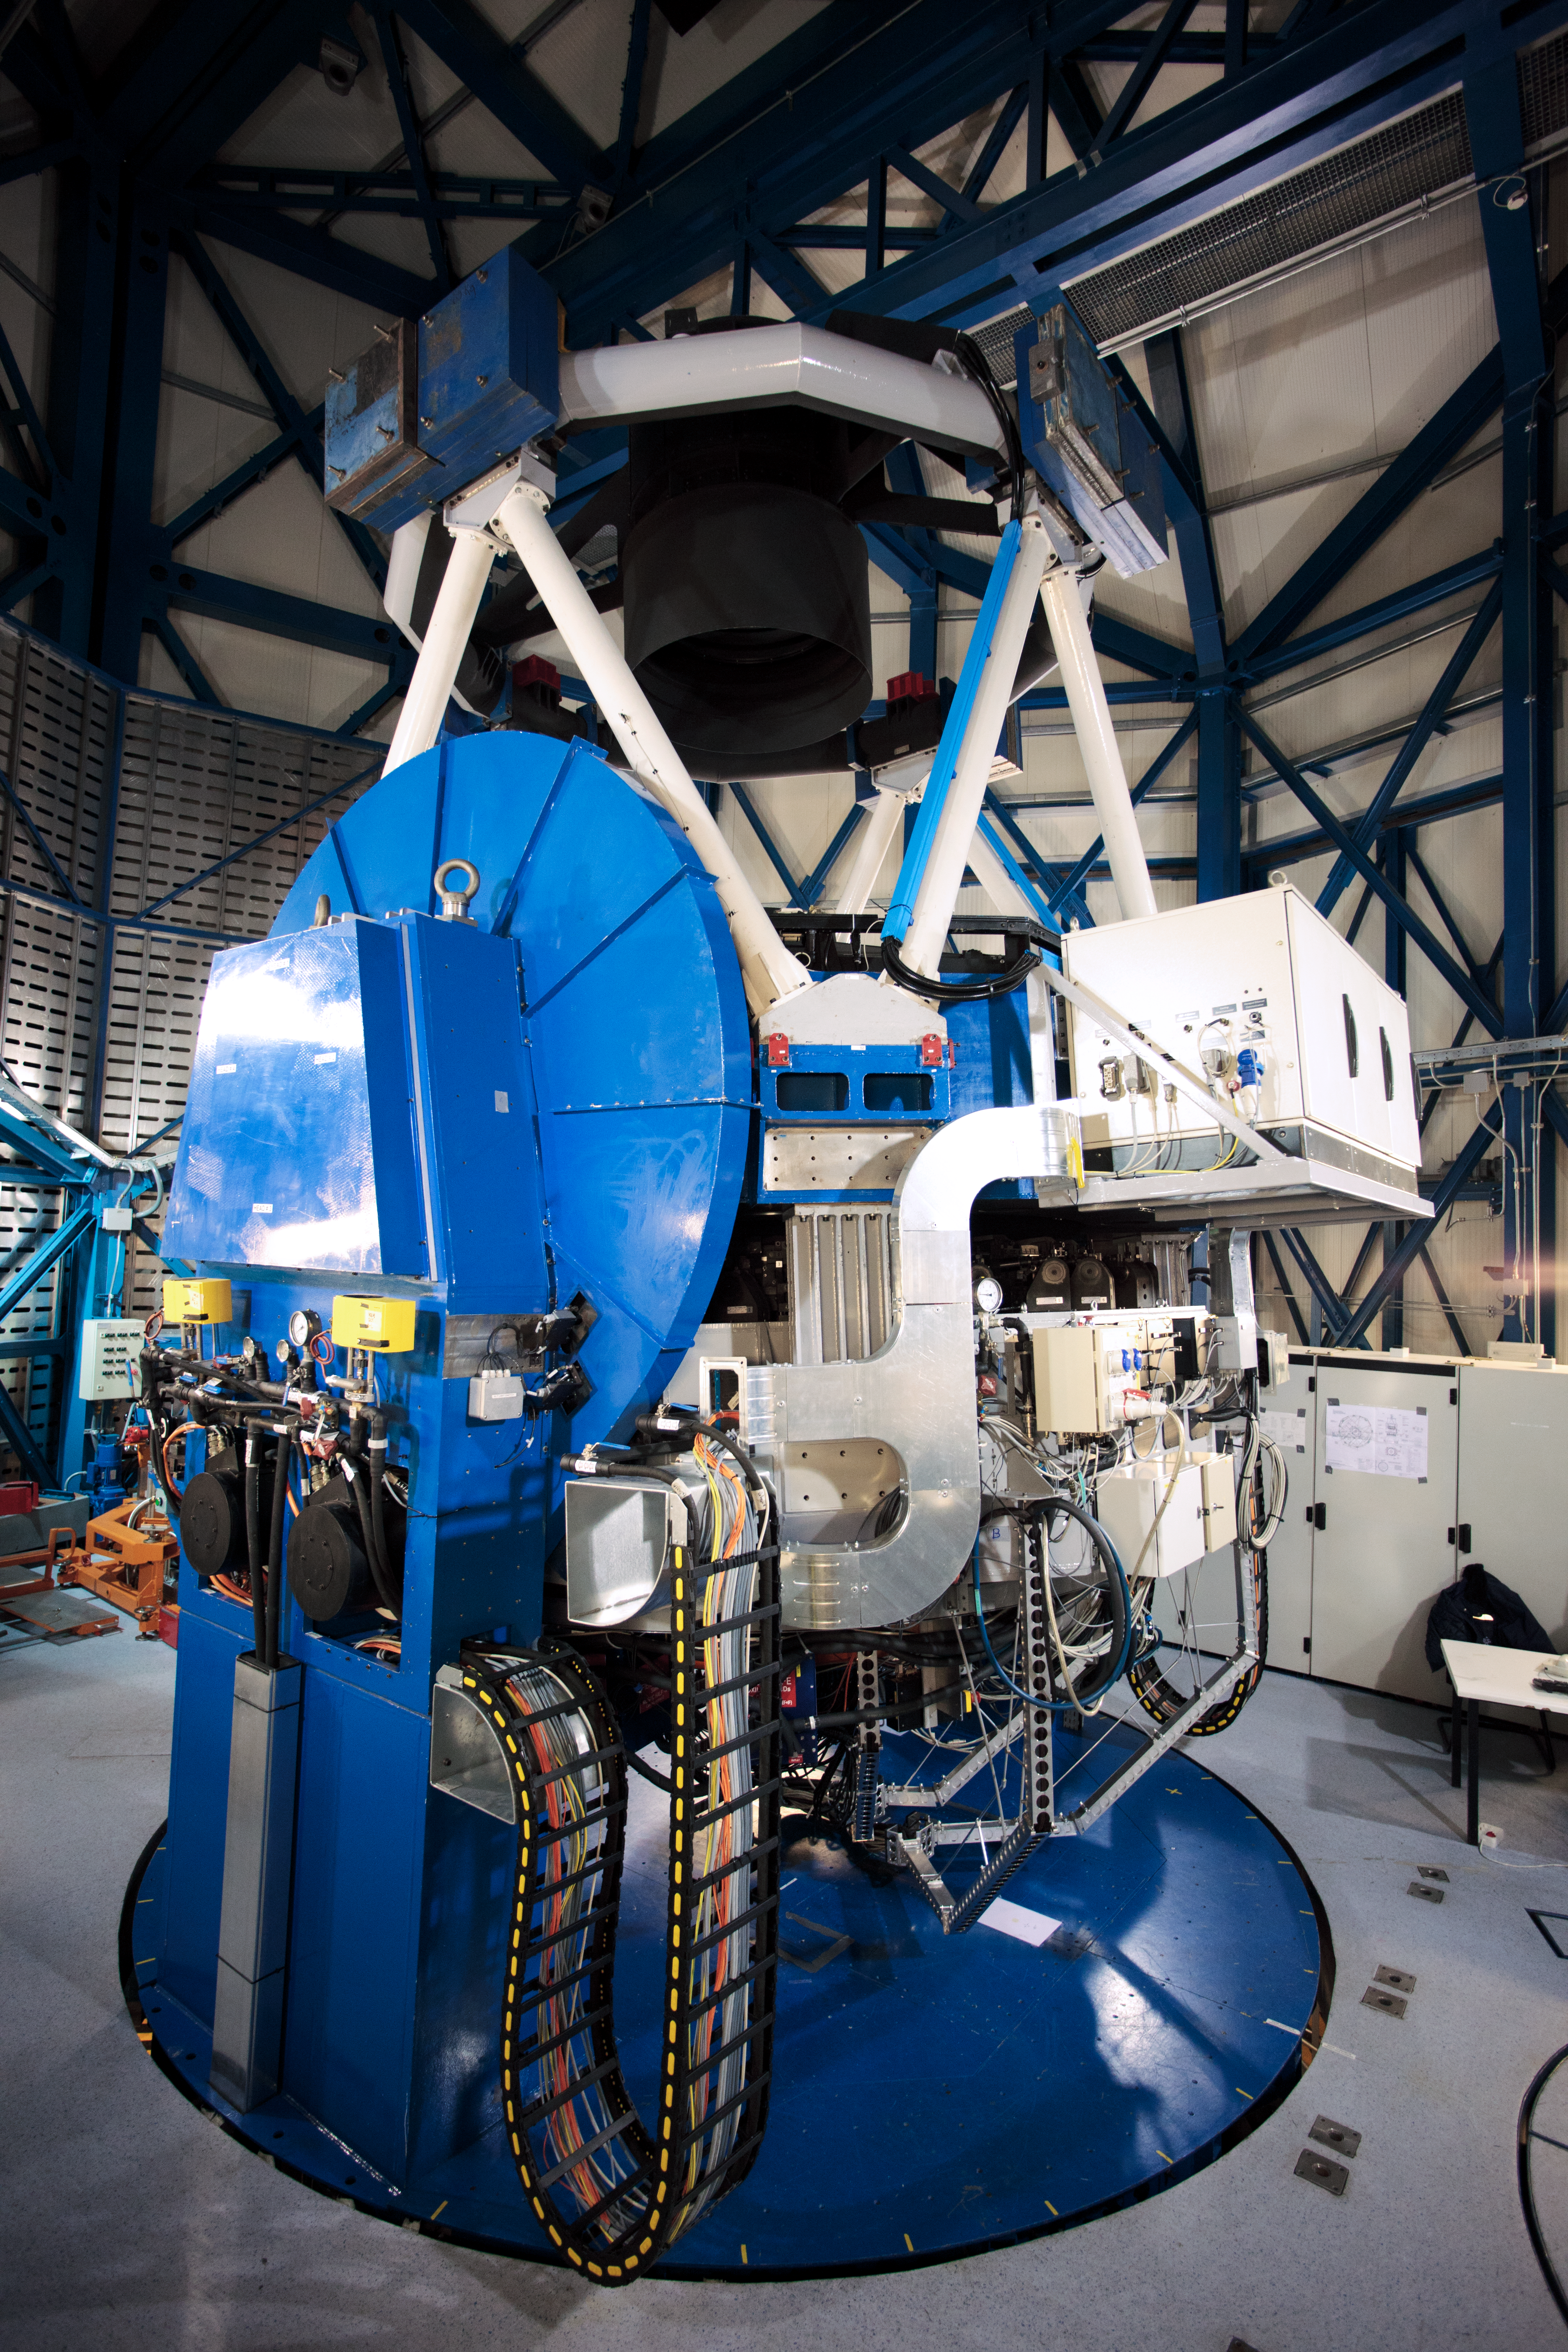

VST waiting for action

Inside of its enclosure, the VLT Survey Telescope (VST) waits for action. It is a state-of-the-art 2.6-metre telescope equipped with OmegaCAM, a monster 268 megapixel CCD camera with a field of view four times the area of the full Moon. It is designed to survey the sky in the visible light and to complement the 4.1-metre VISTA (the Visible and Infrared Survey Telescope for Astronomy) infrared survey telescope.

Credit: ESO